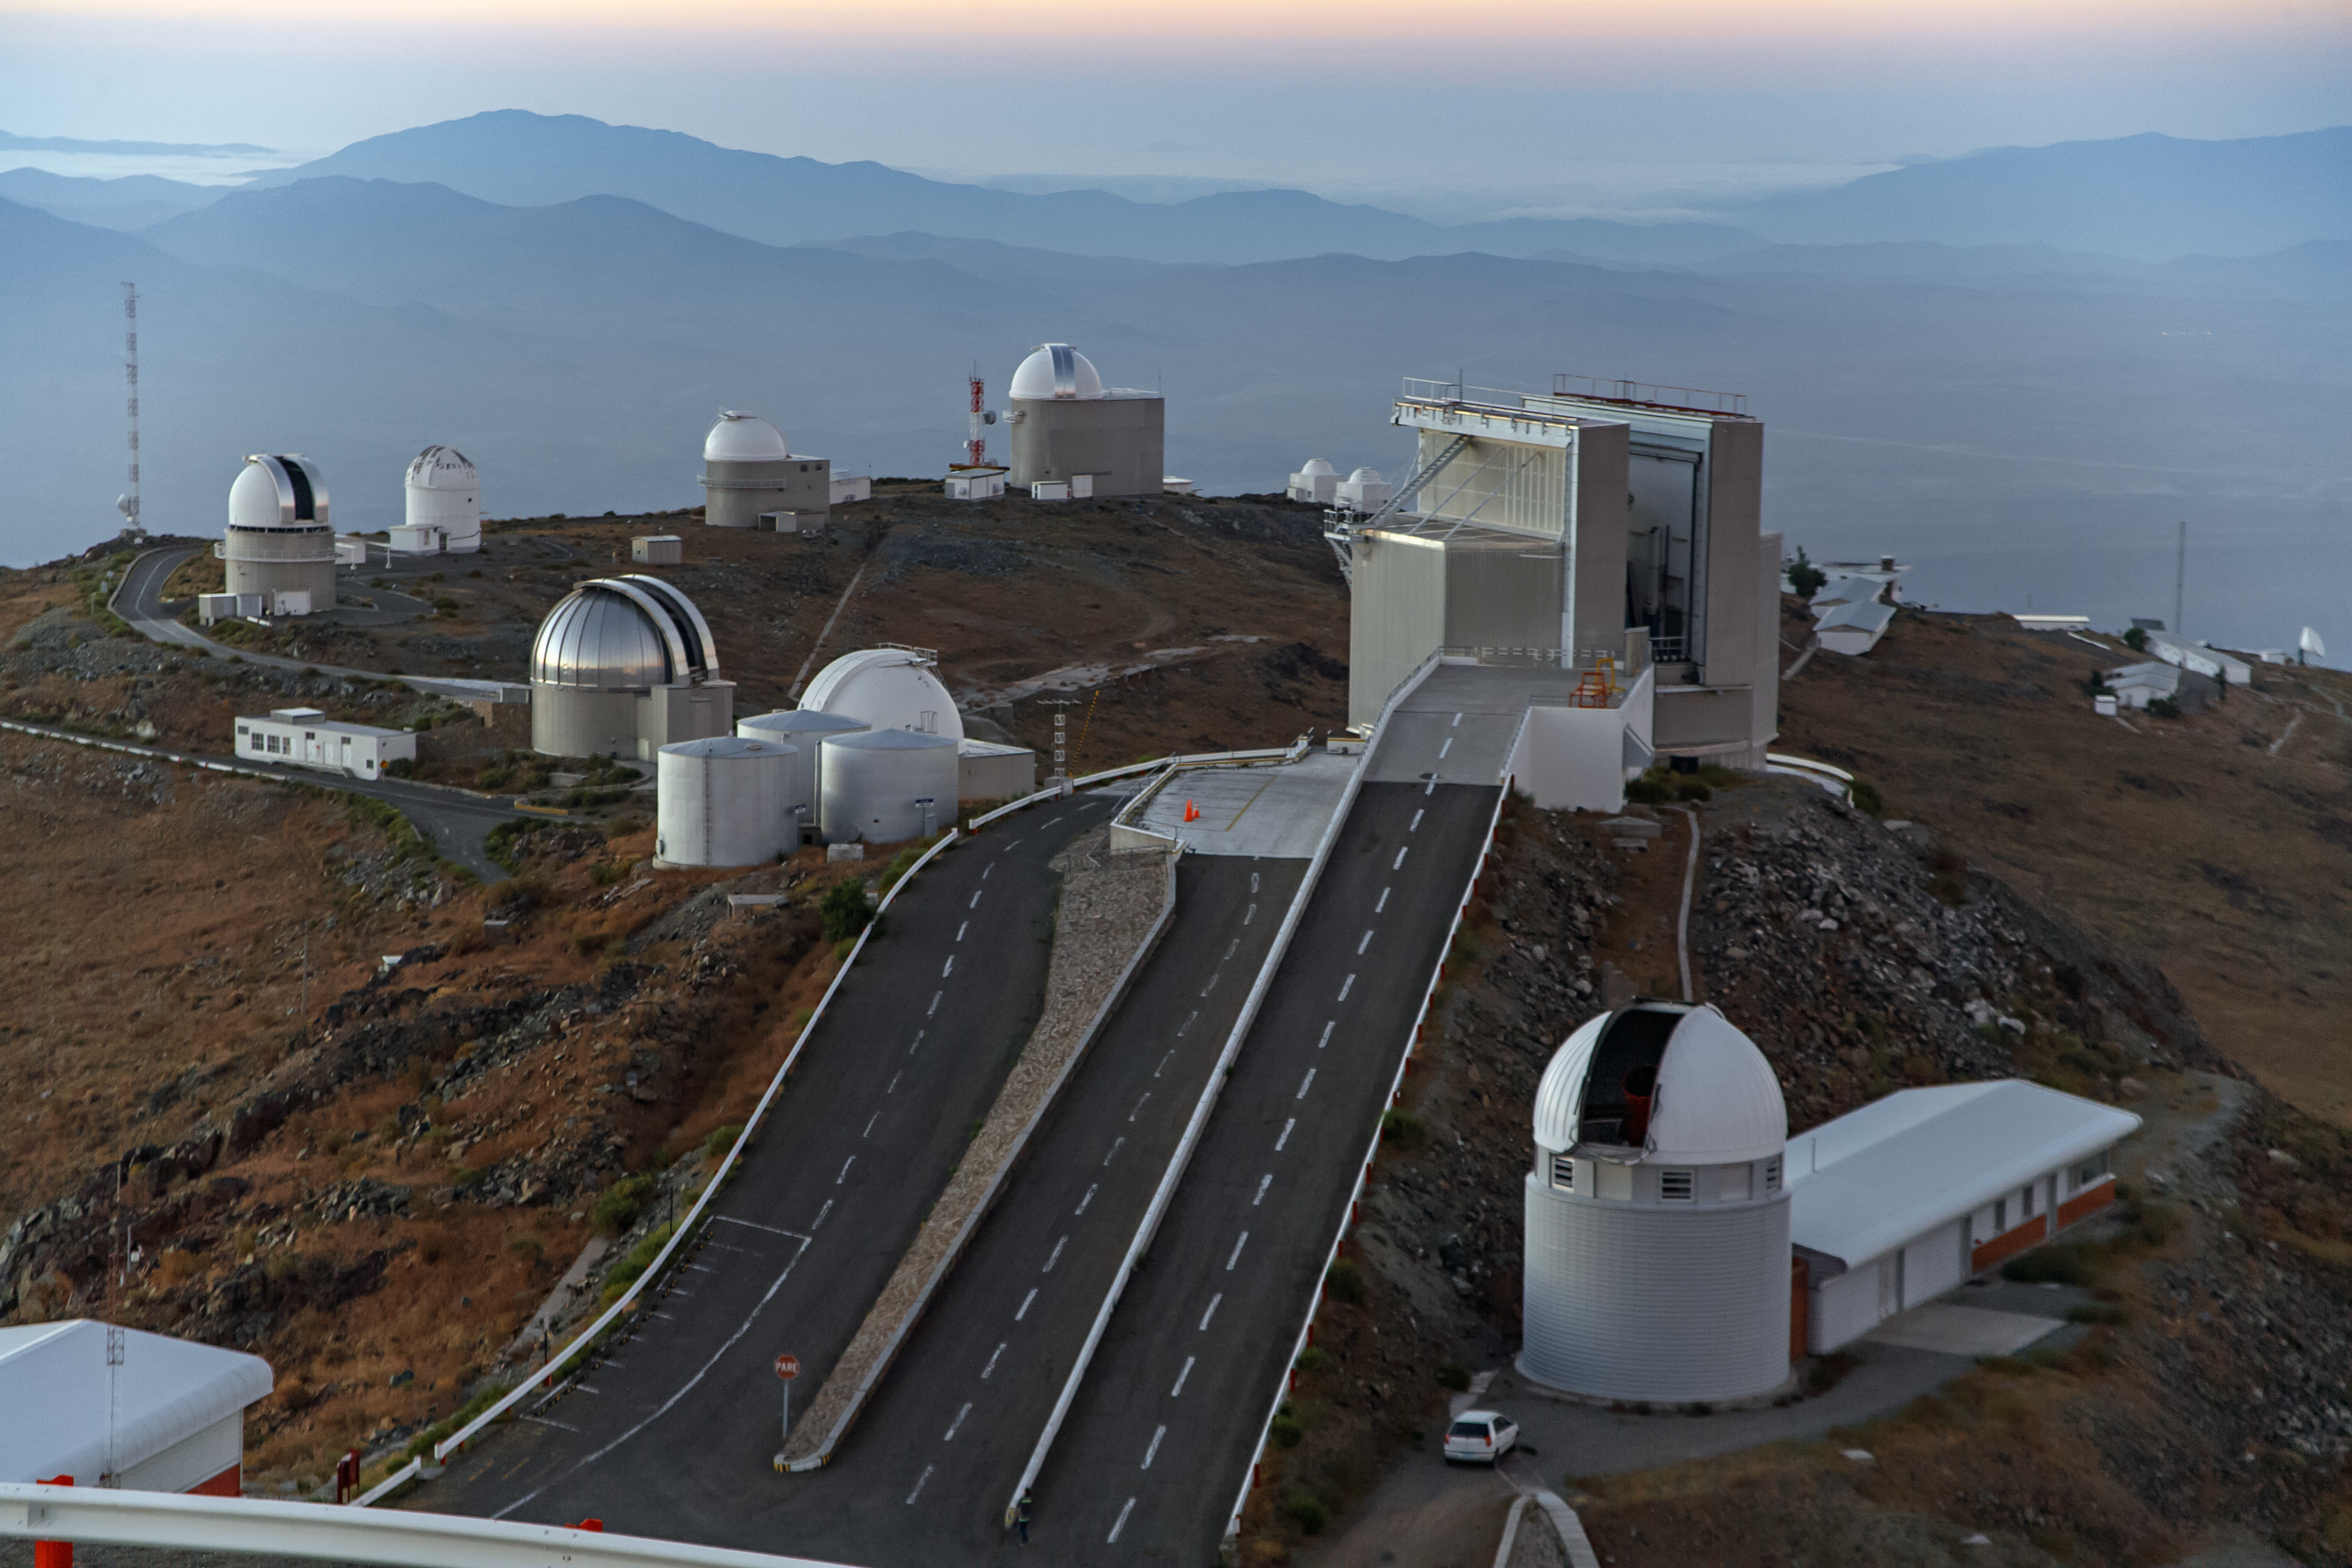

An unusual view from a telescope!

Astronomers usually look up when they visit an observatory, but during daylight hours some spectacular views can be found by looking down. This image, taken from the dome of ESO's 3.6-metre telescope at its observatory in La Silla, contrasts technological achievement, represented by the array of telescopes, with the rugged, natural beauty of the surrounding landscape. The 3.6-metre telescope, fitted with the HARPS instrument, is being used to hunt for a planet in orbit around the star Proxima Centauri, the nearest star to Earth. This is the Pale Red Dot campaign, giving the public a unique insight into the work of modern astronomers.

Pale Red Dot is an international search for an Earth-like exoplanet around the closest star to us, Proxima Centauri. It will use HARPS, attached to the ESO 3.6-metre telescope at La Silla Observatory, as well as the Las Cumbres Observatory Global Telescope Network (LCOGT) and the Burst Optical Observer and Transient Exploring System (BOOTES). The public will see how teams of astronomers with different specialities work together to collect, analyse and interpret data, which may or may not be able to confirm the presence of an Earth-like planet orbiting our nearest neighbour. The outreach campaign consists of blog posts and social media updates on the Pale Red Dot Twitter account and using the hashtag #PaleRedDot. For more information visit the Pale Red Dot website: http://www.palereddot.org

Credit: ESO/A. Santerne